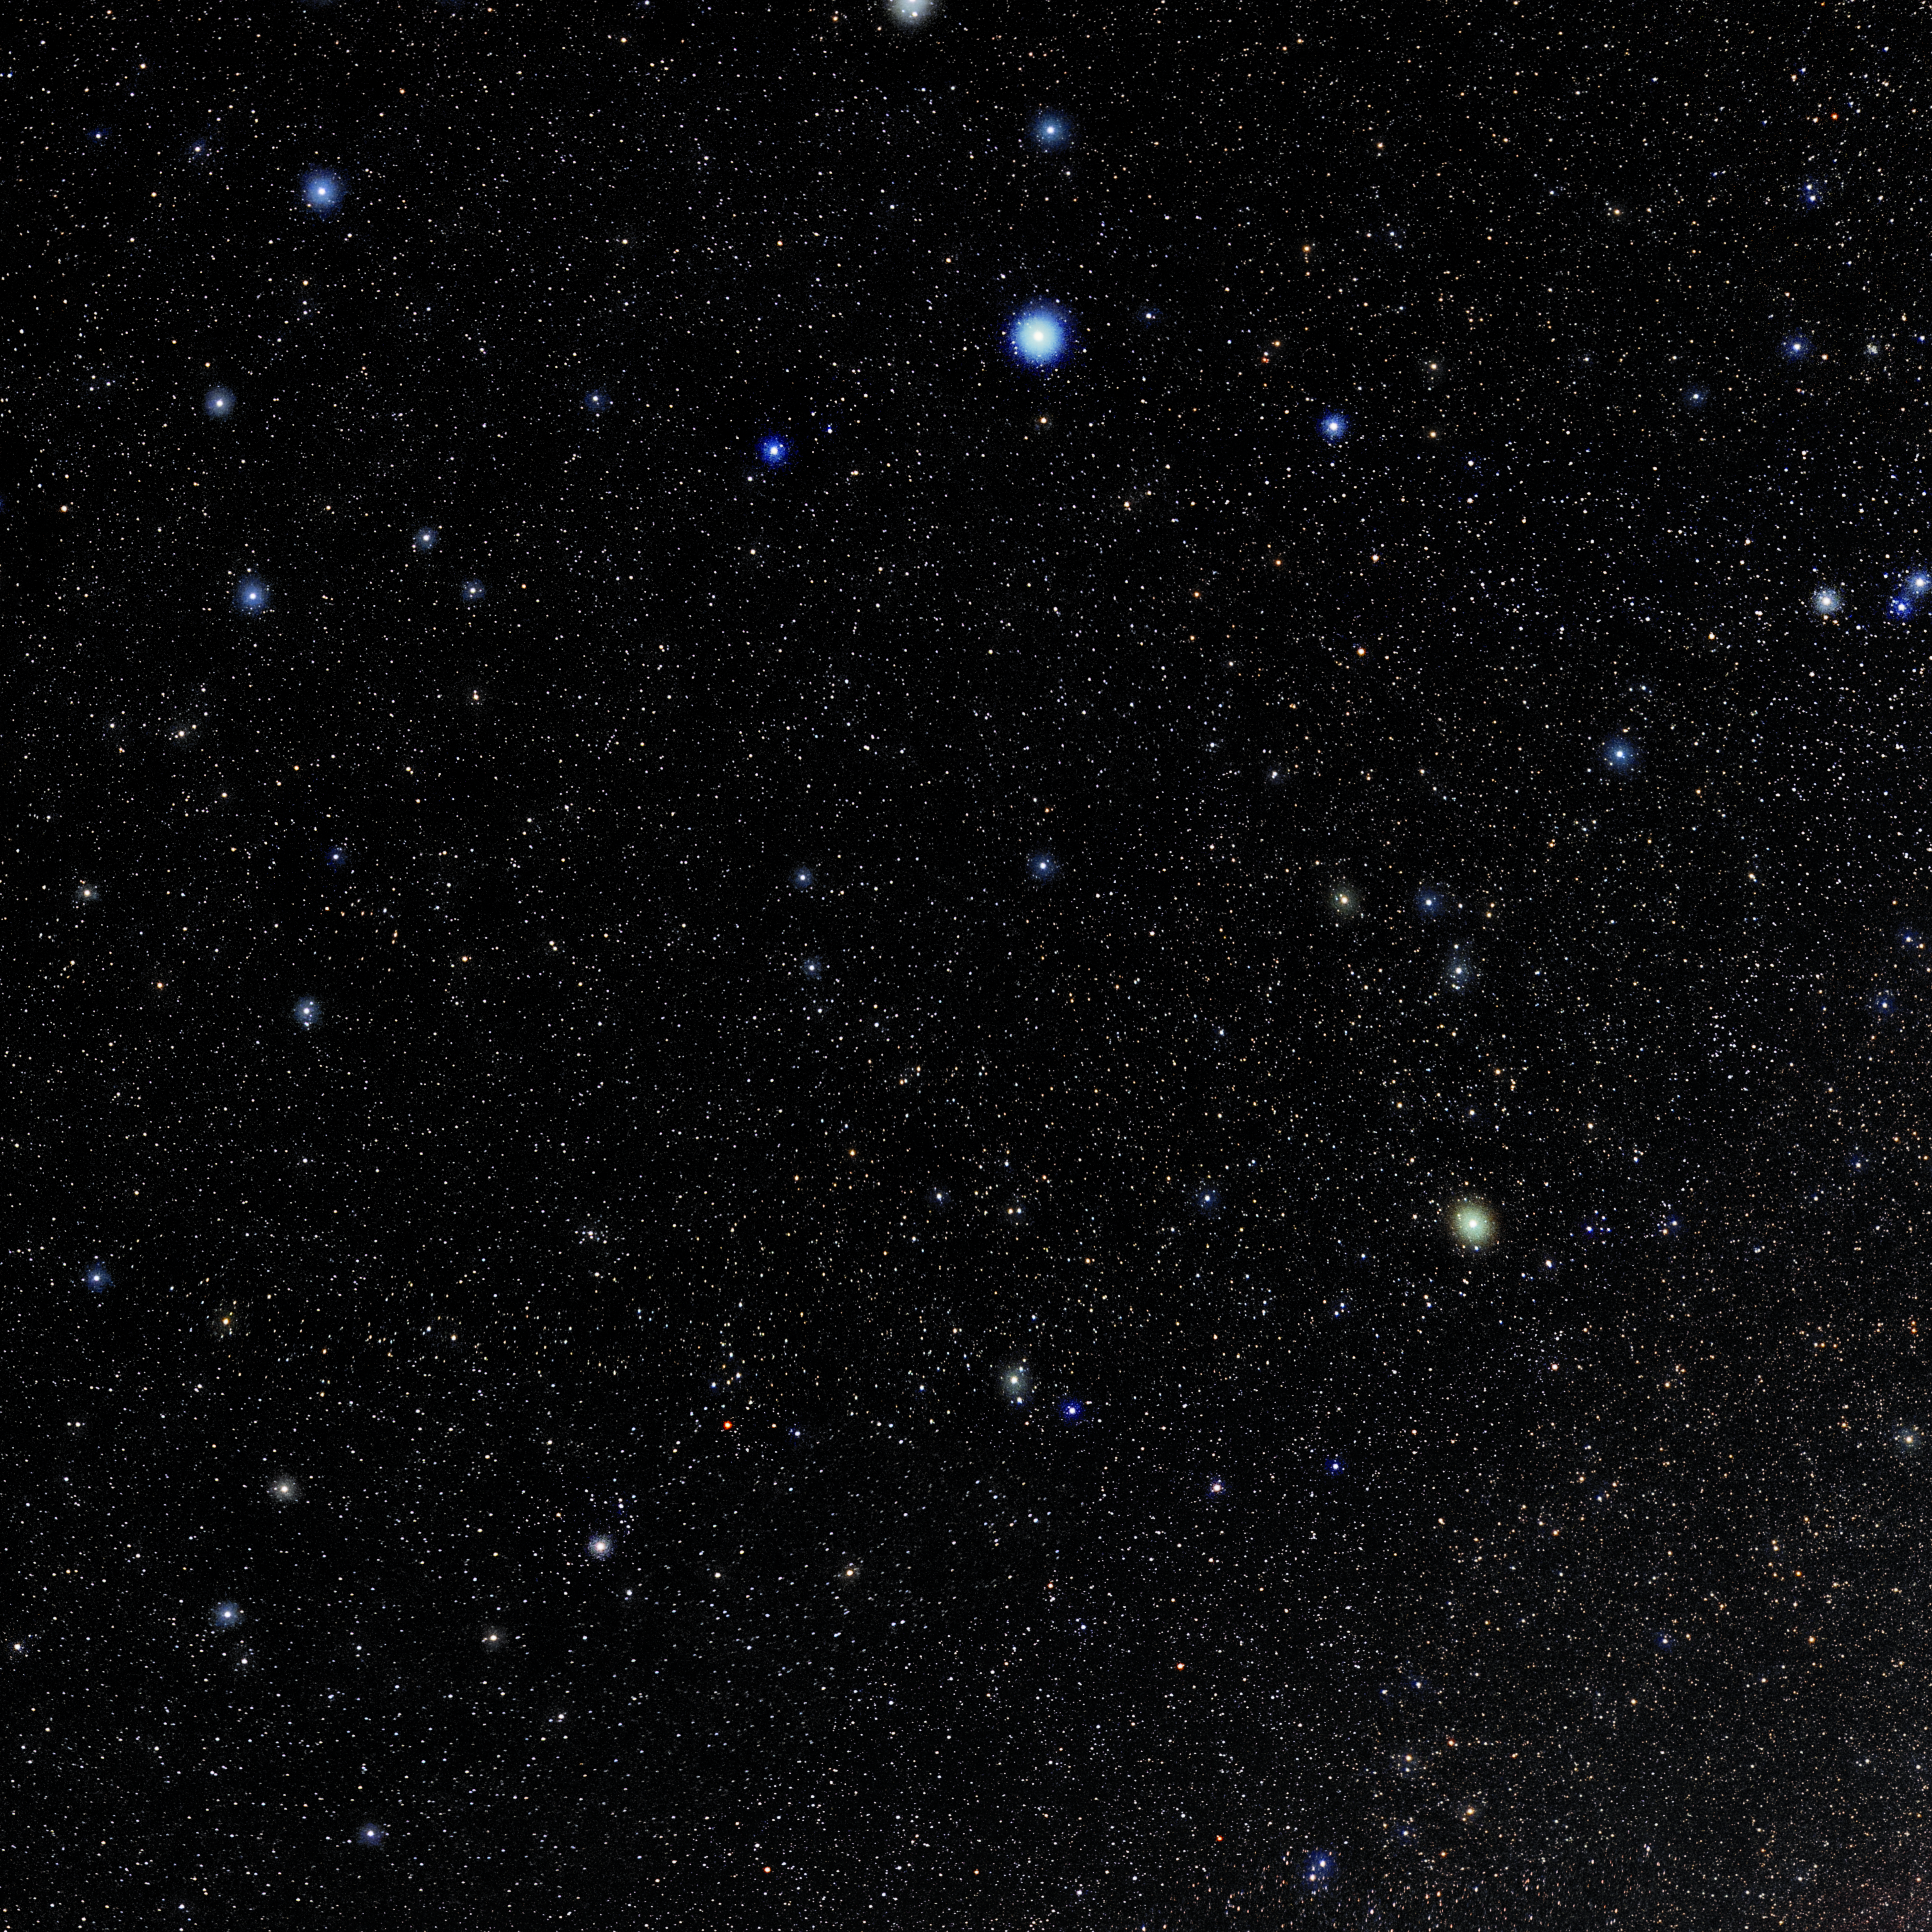

Sextans

Photo of the constellation Sextans produced by NOIRLab in collaboration with Eckhard Slawik, a German astrophotographer. Here is the annotated version.

Credit: E. Slawik/NOIRLab/NSF/AURA/M. Zamani